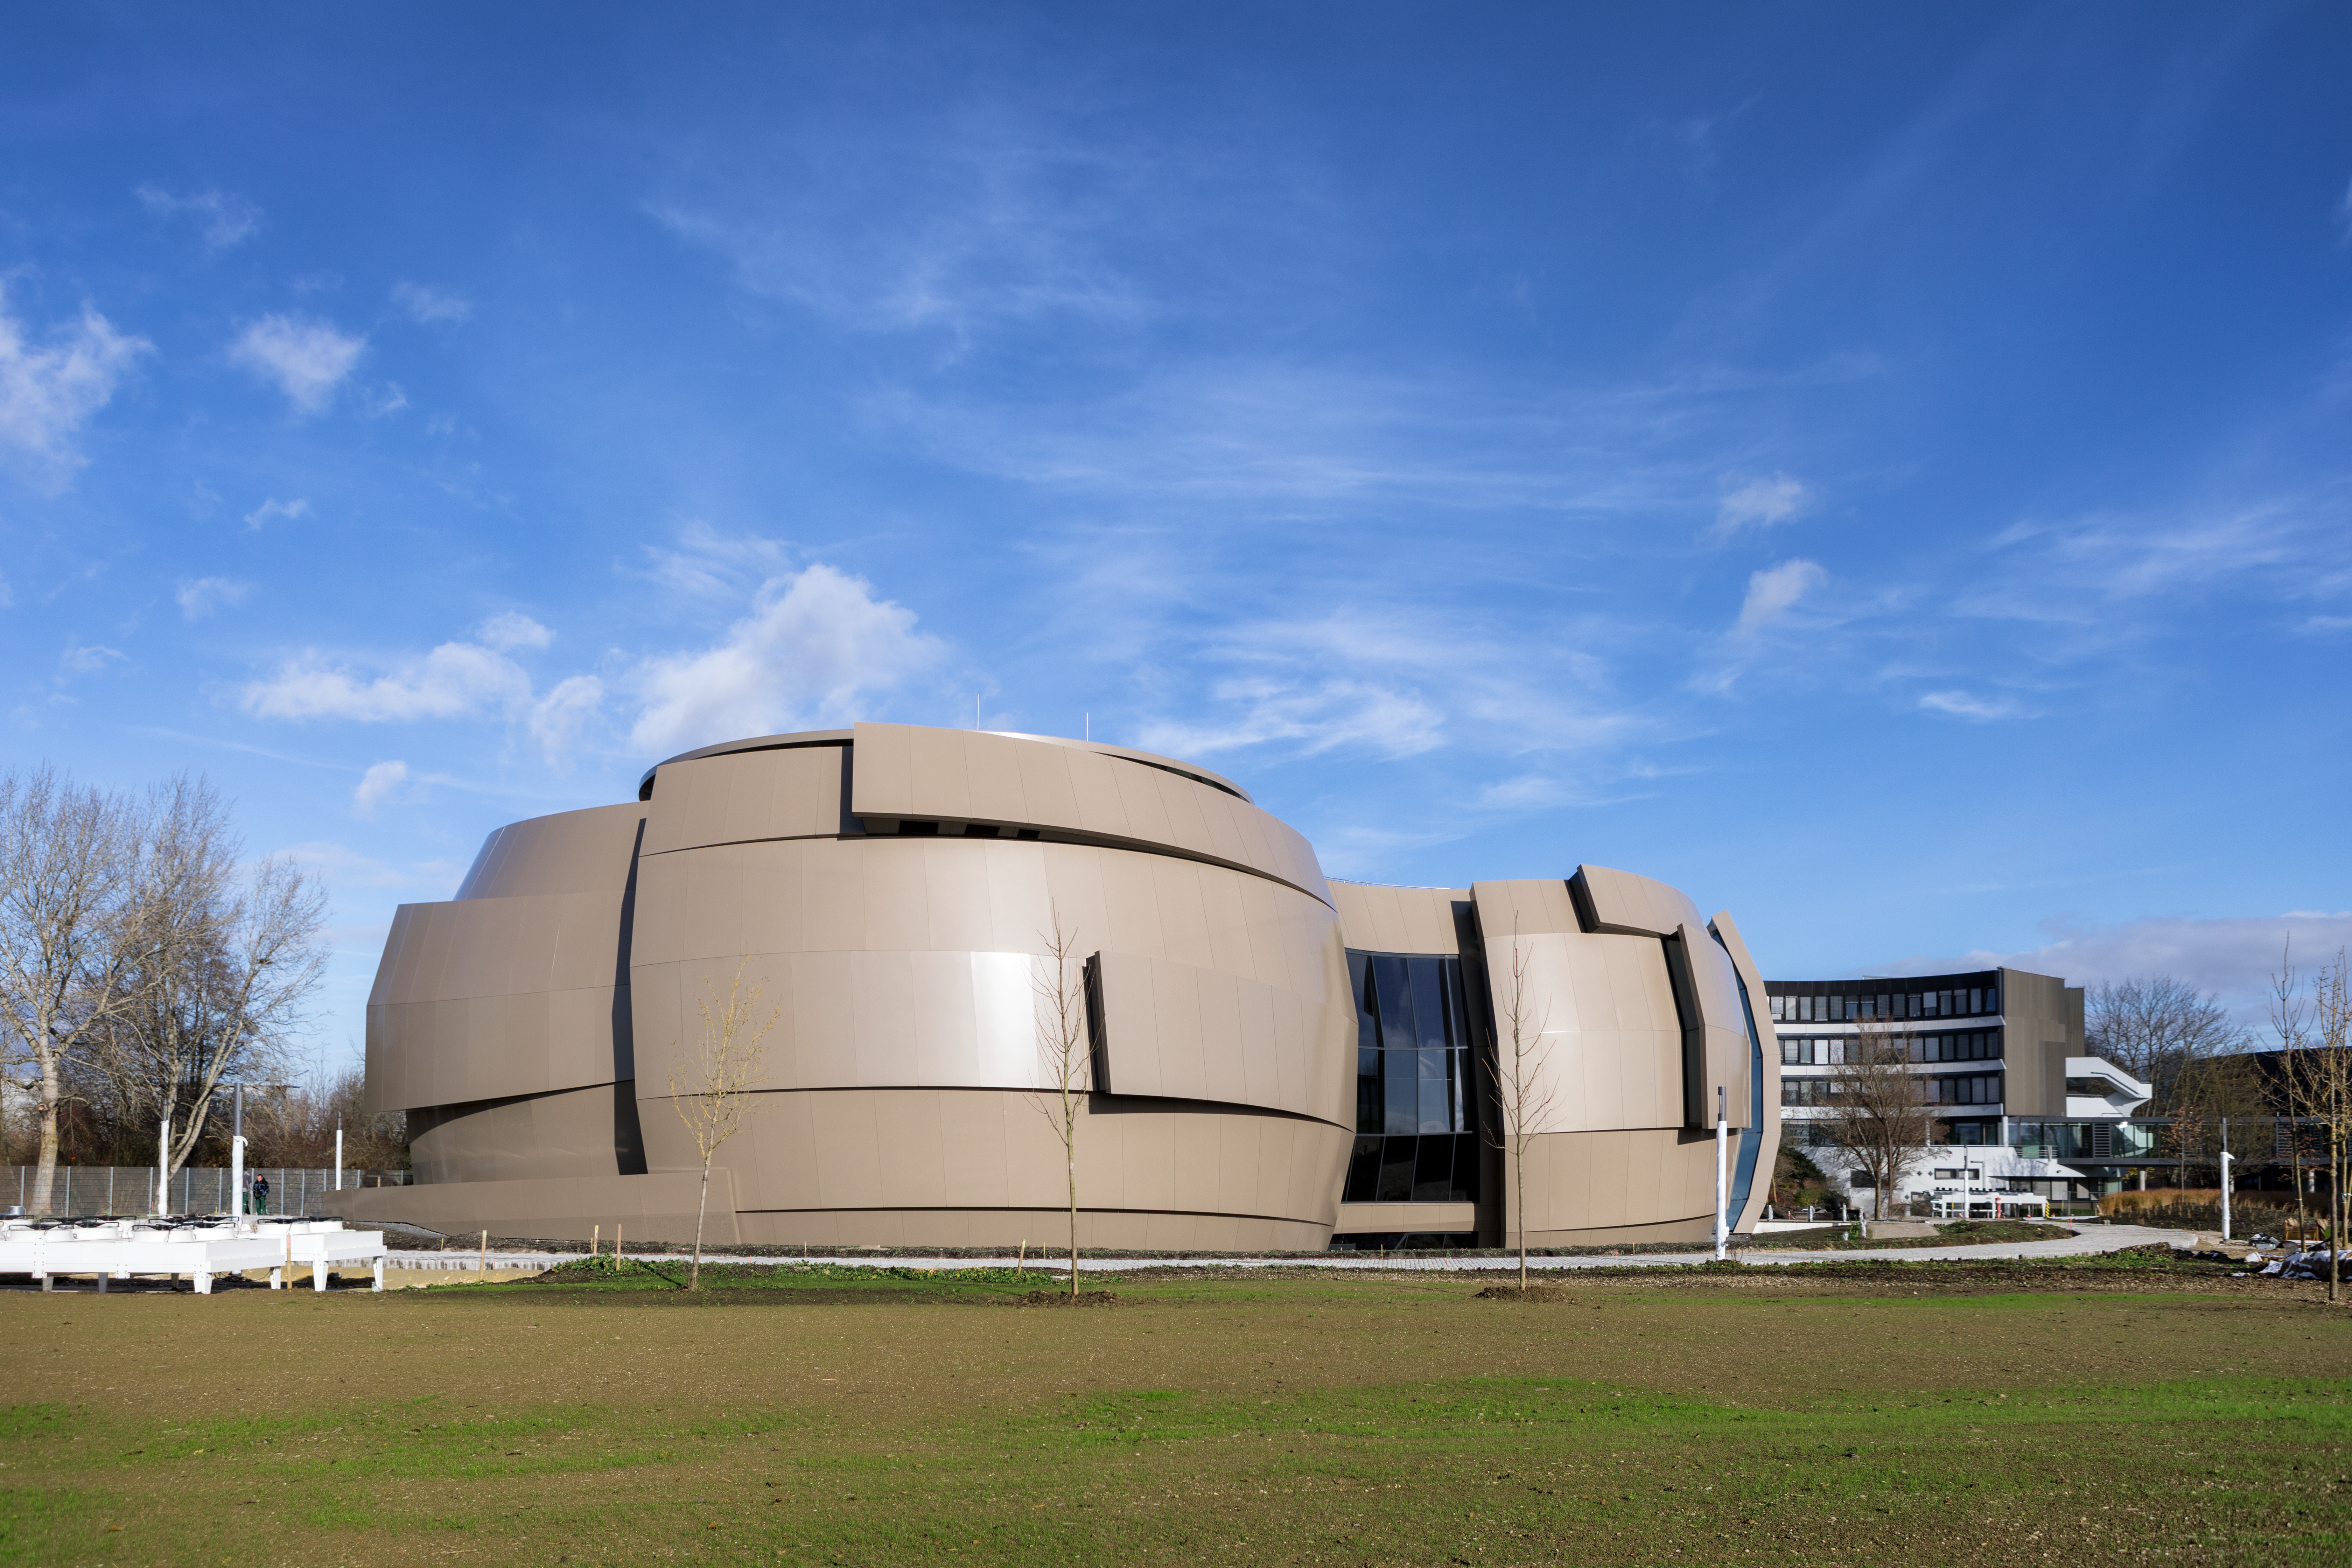

ESO Supernova external view

By engaging visitors as participants, upon opening in April 2018 the ESO ESO Supernova Planetarium & Visitor Centre will provide an immersive experience of our Universe in general, as well as presenting ESO-specific scientific results, projects, and technological breakthroughs. At the heart of ESO Supernova is a digital planetarium offering a unique viewing experience and an outstanding interactive exhibition space hosting a variety of permanent and temporary exhibitions. ESO Supernova also offers a variety of opportunities for teachers and school groups.

Credit: ESO/P. Horálek